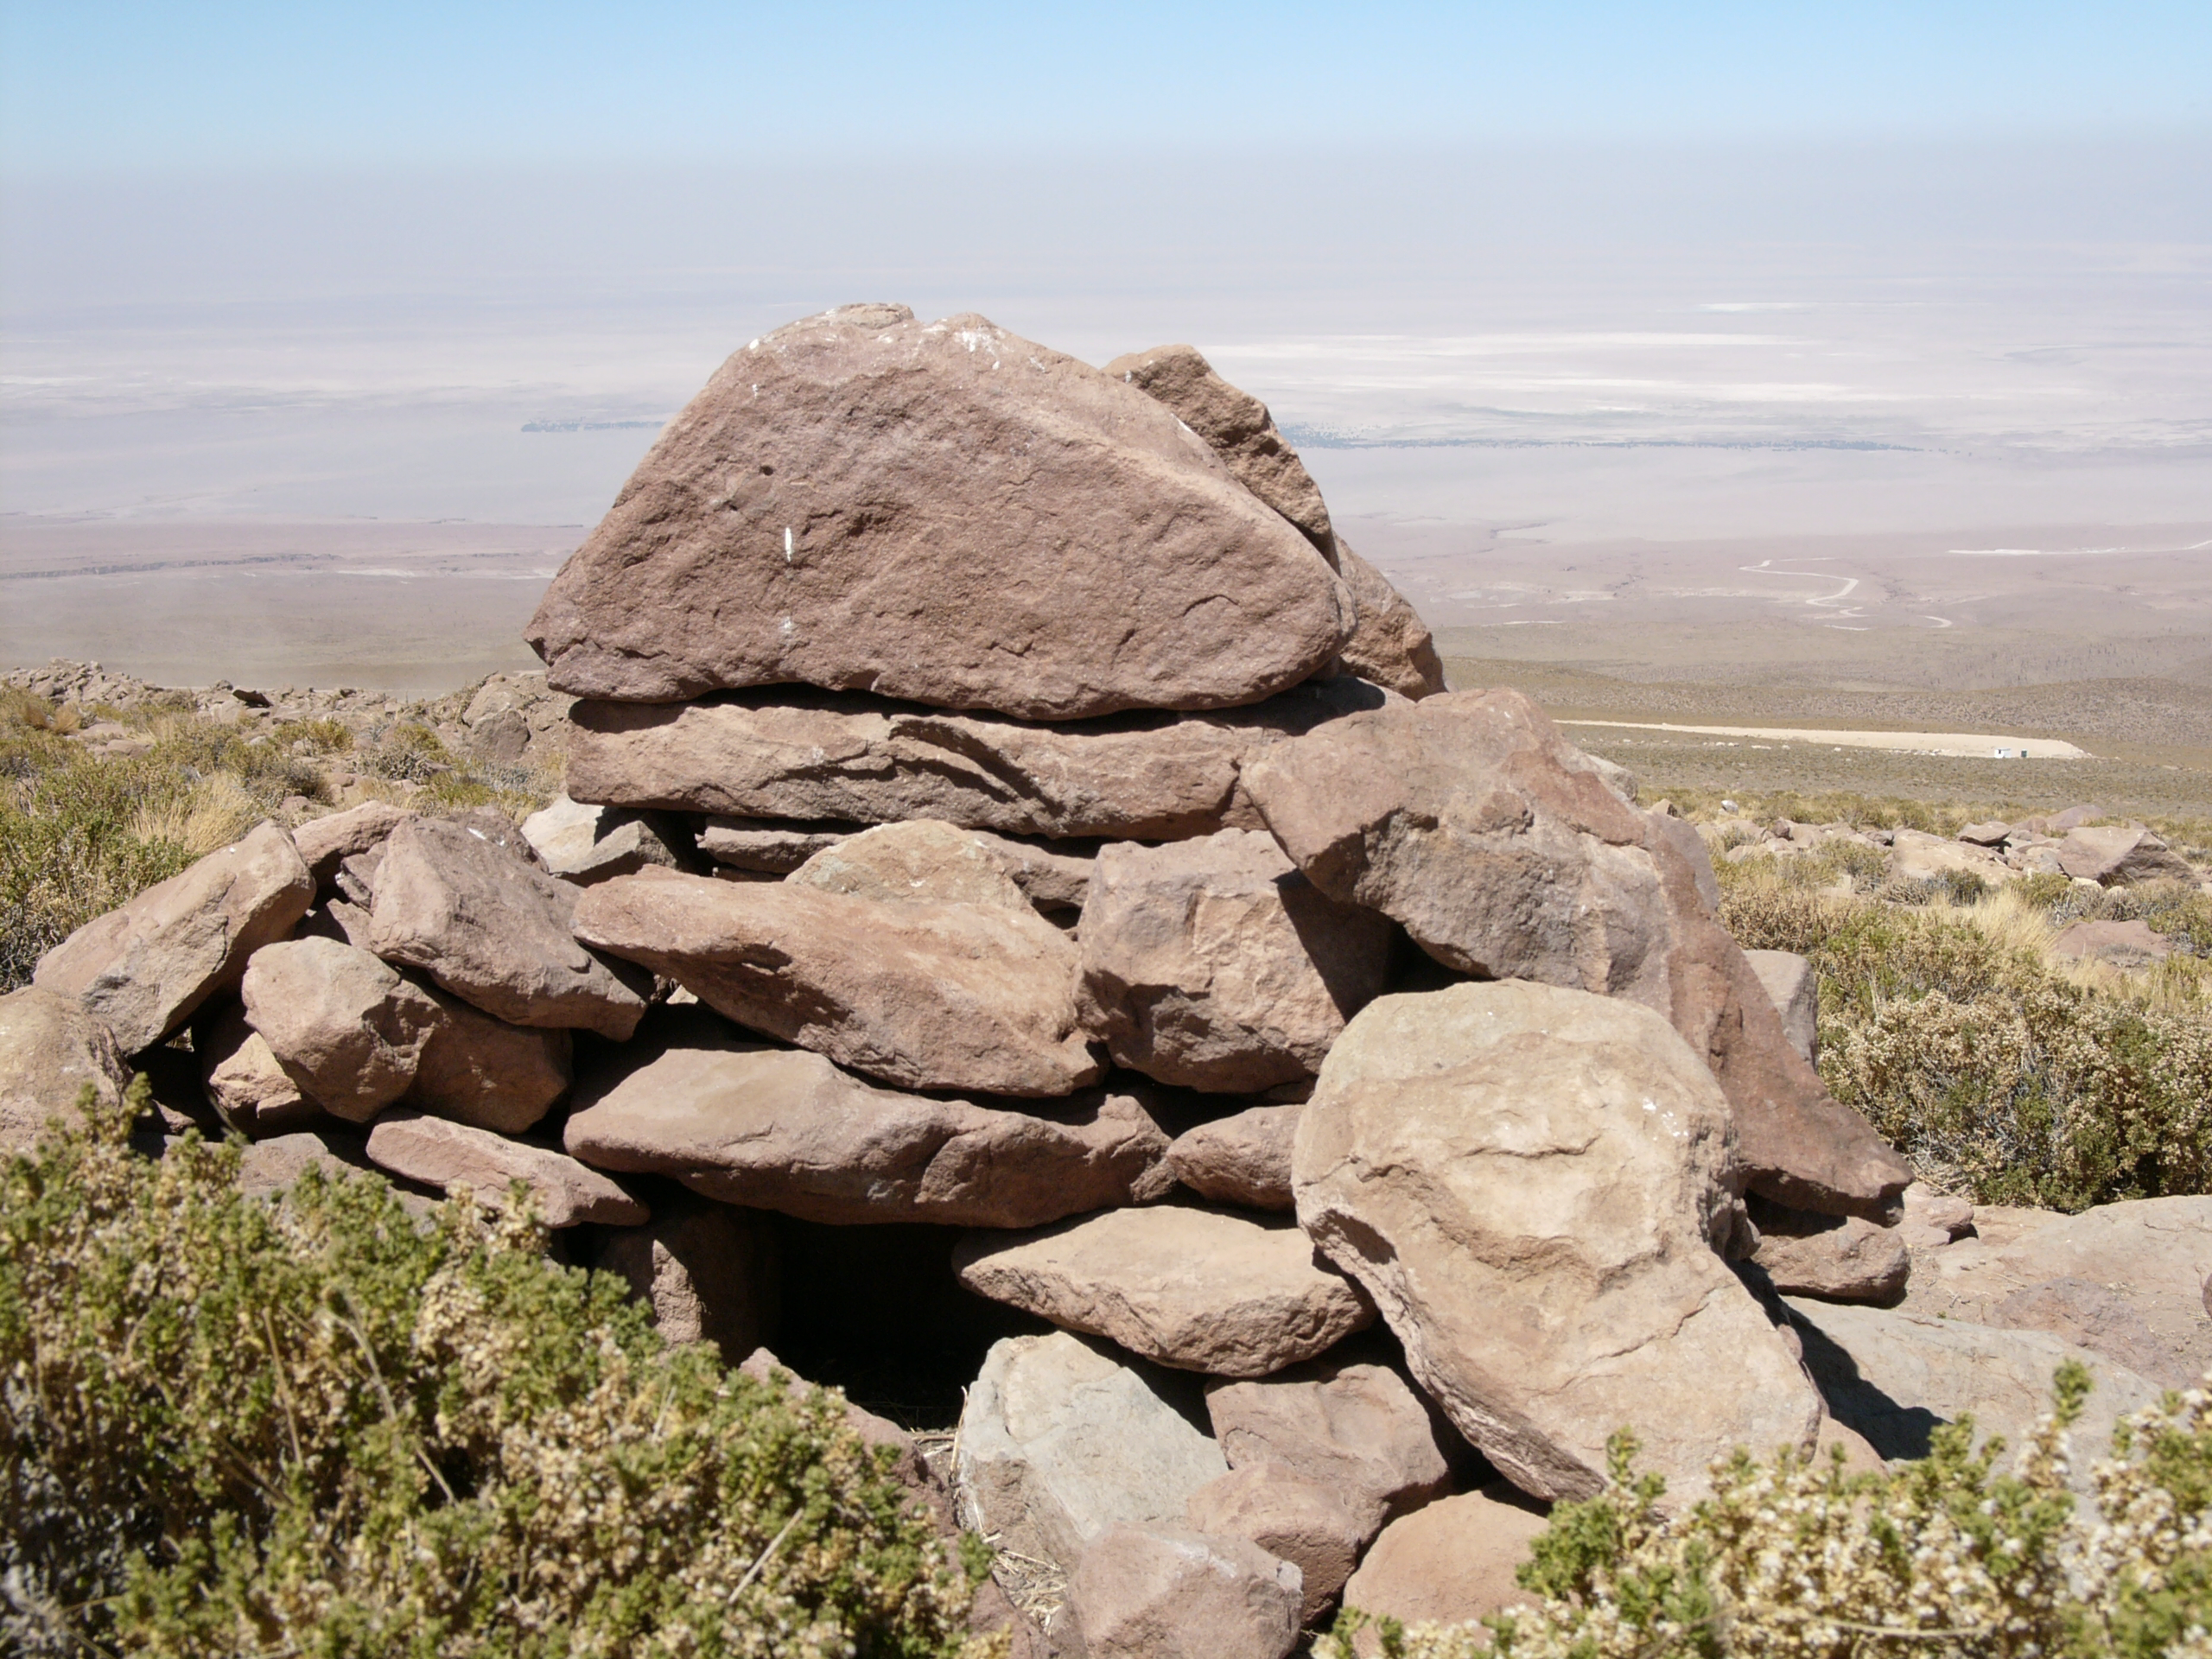

ALMA site

The natural environment around the ALMA site. This picture was obtained in August 2004.

Credit: ESO